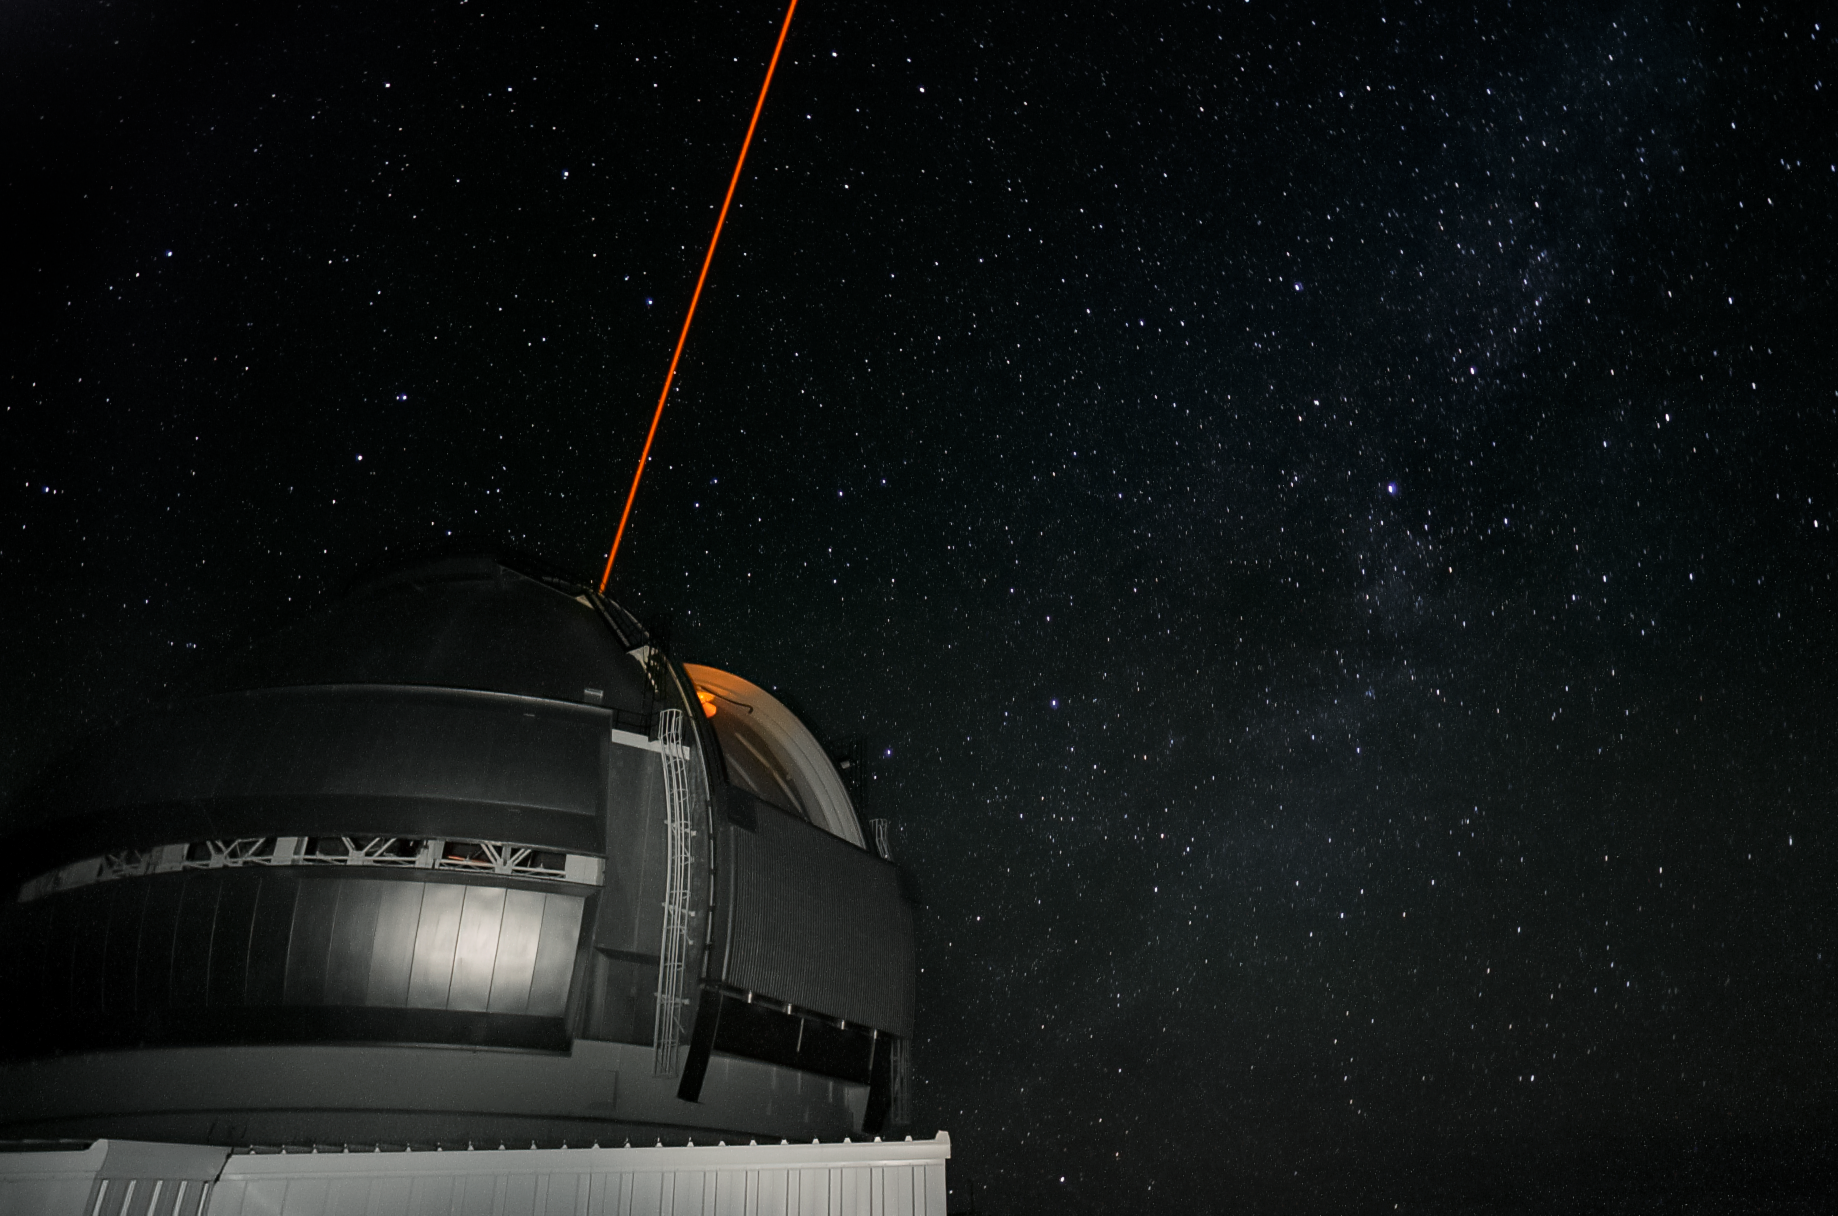

Gemini North's Laser Guide Star system

Gemini North's Laser Guide Star system creates an artificial star by shining a laser into the atmosphere. This provides a reference point for the observatory's adaptive optics system, allowing it to correct for atmospheric blurring.

Credit: International Gemini Observatory/NOIRLab/NSF/AURA